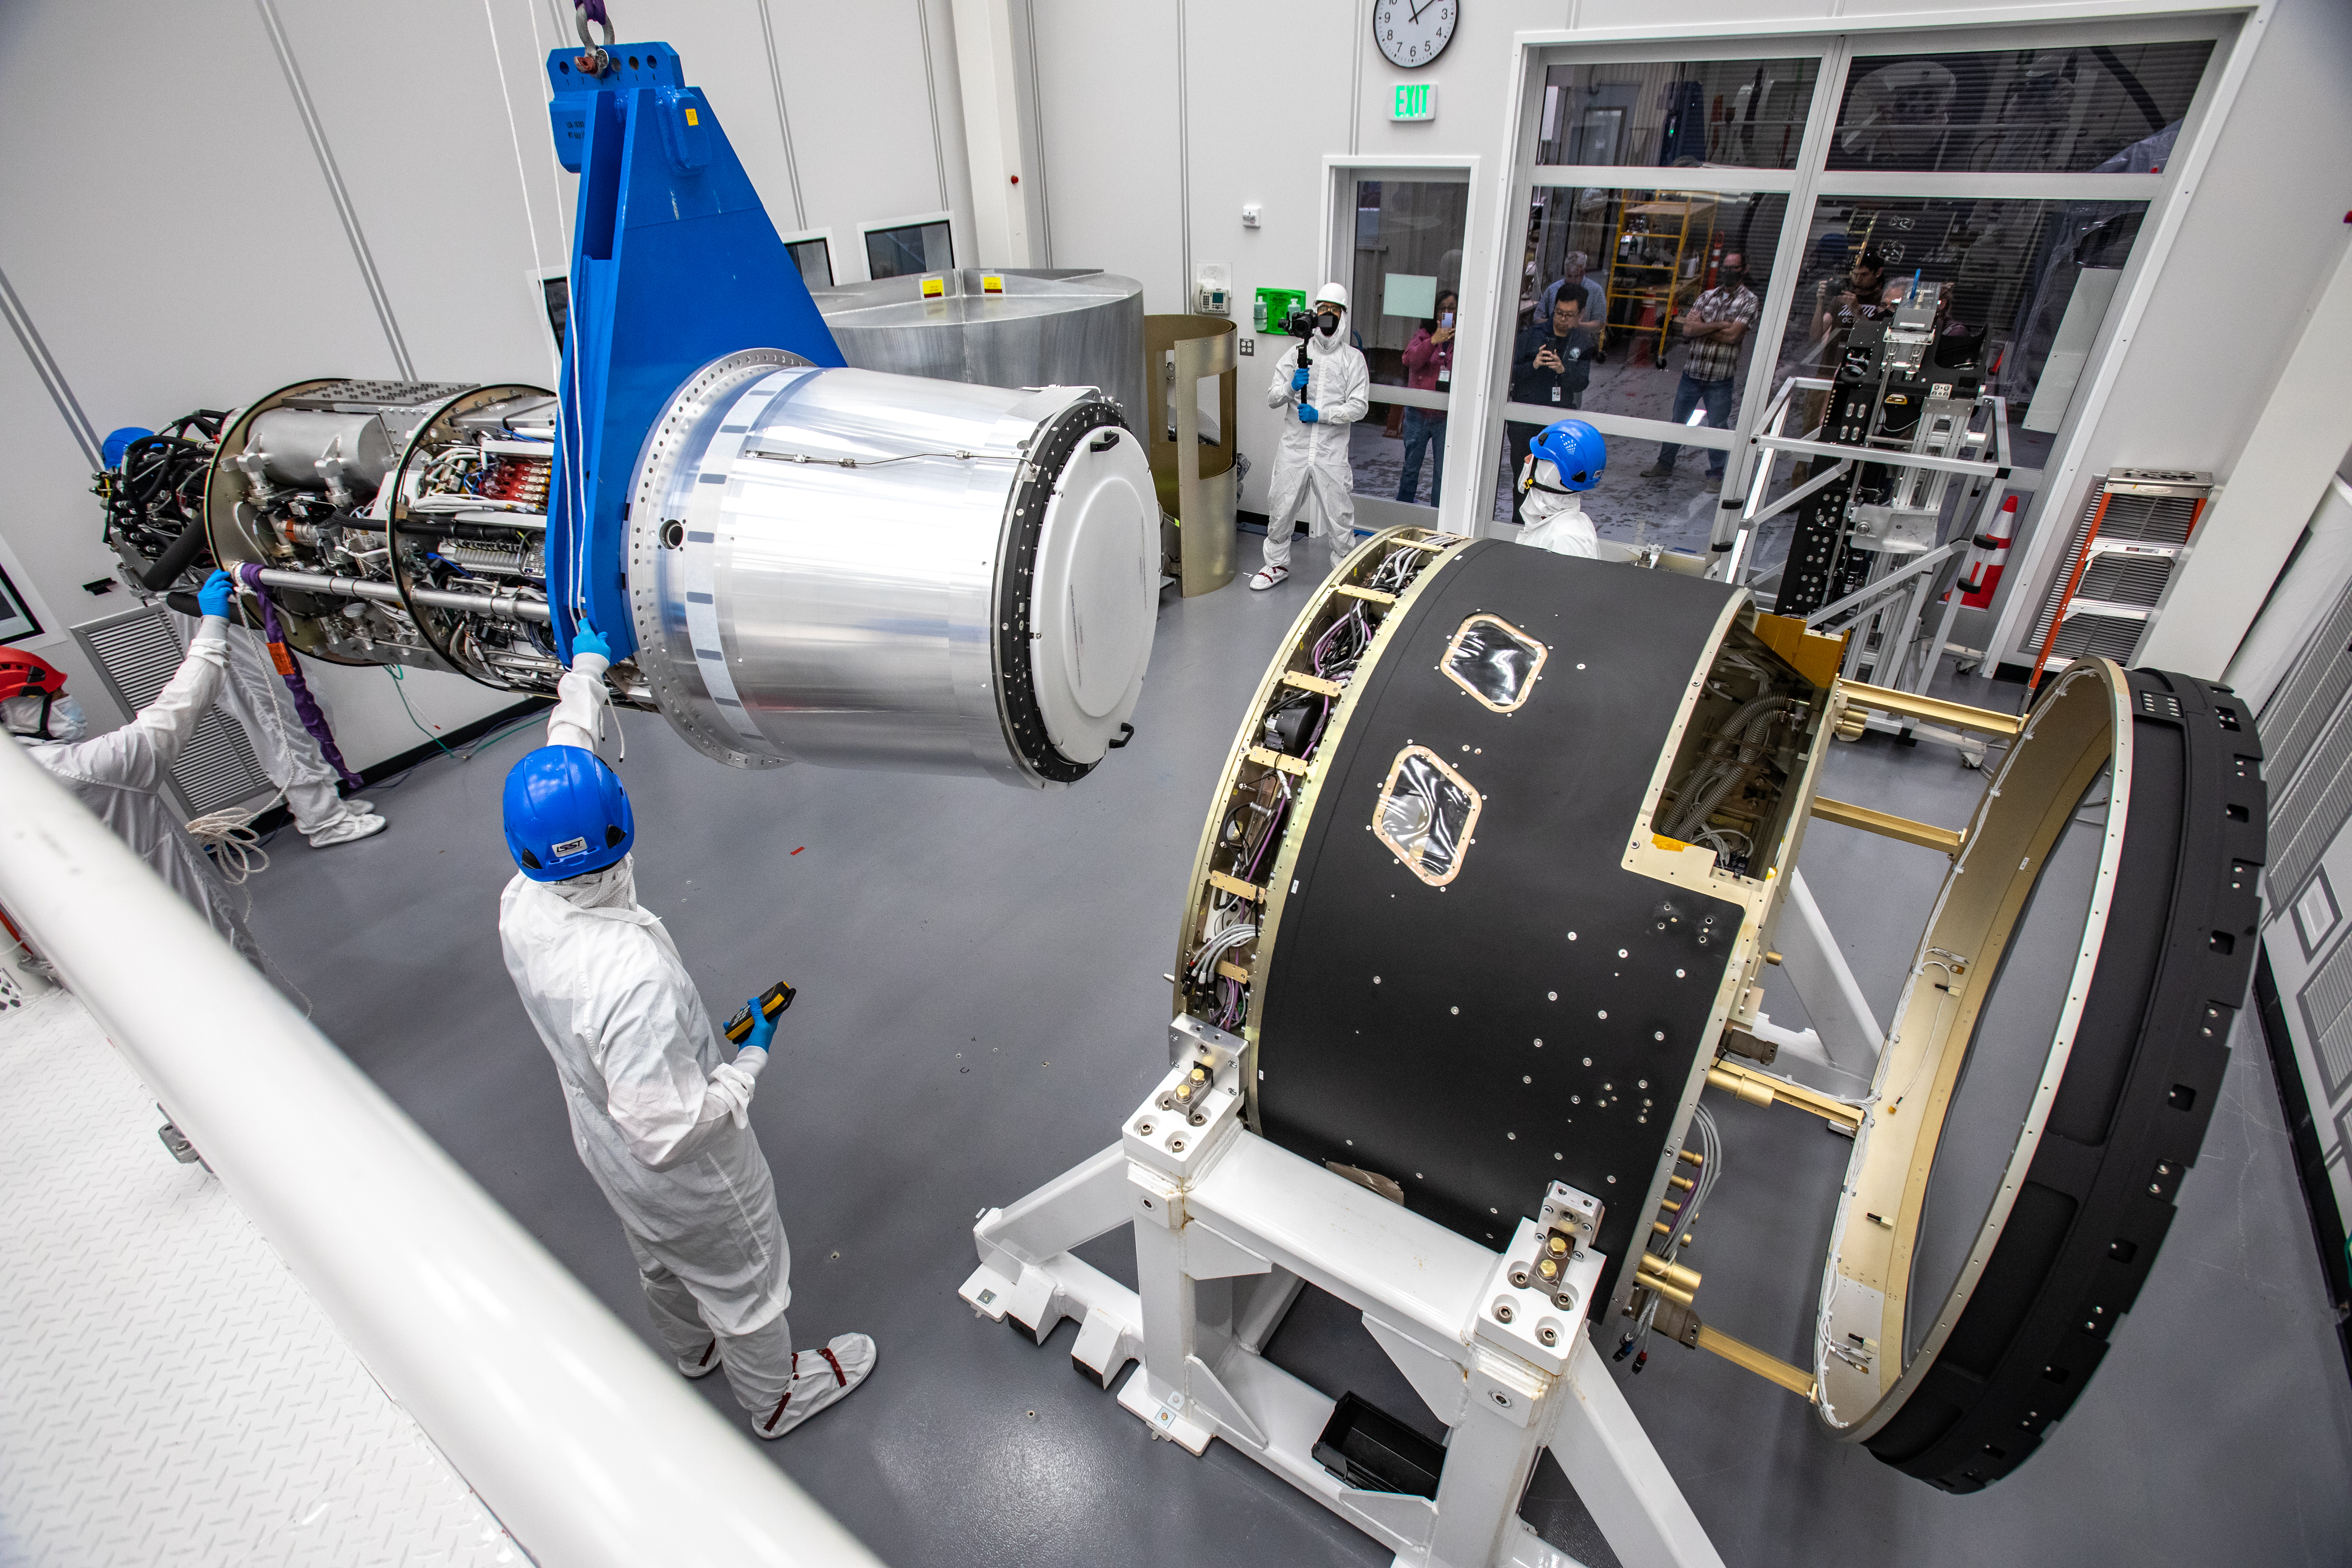

LSST Camera Cryostat Installation

The LSST camera team successfully installed the cryostat to the camera body on April 8.

Credit: Jacqueline Ramseyer Orrell/SLAC National Accelerator Laboratory